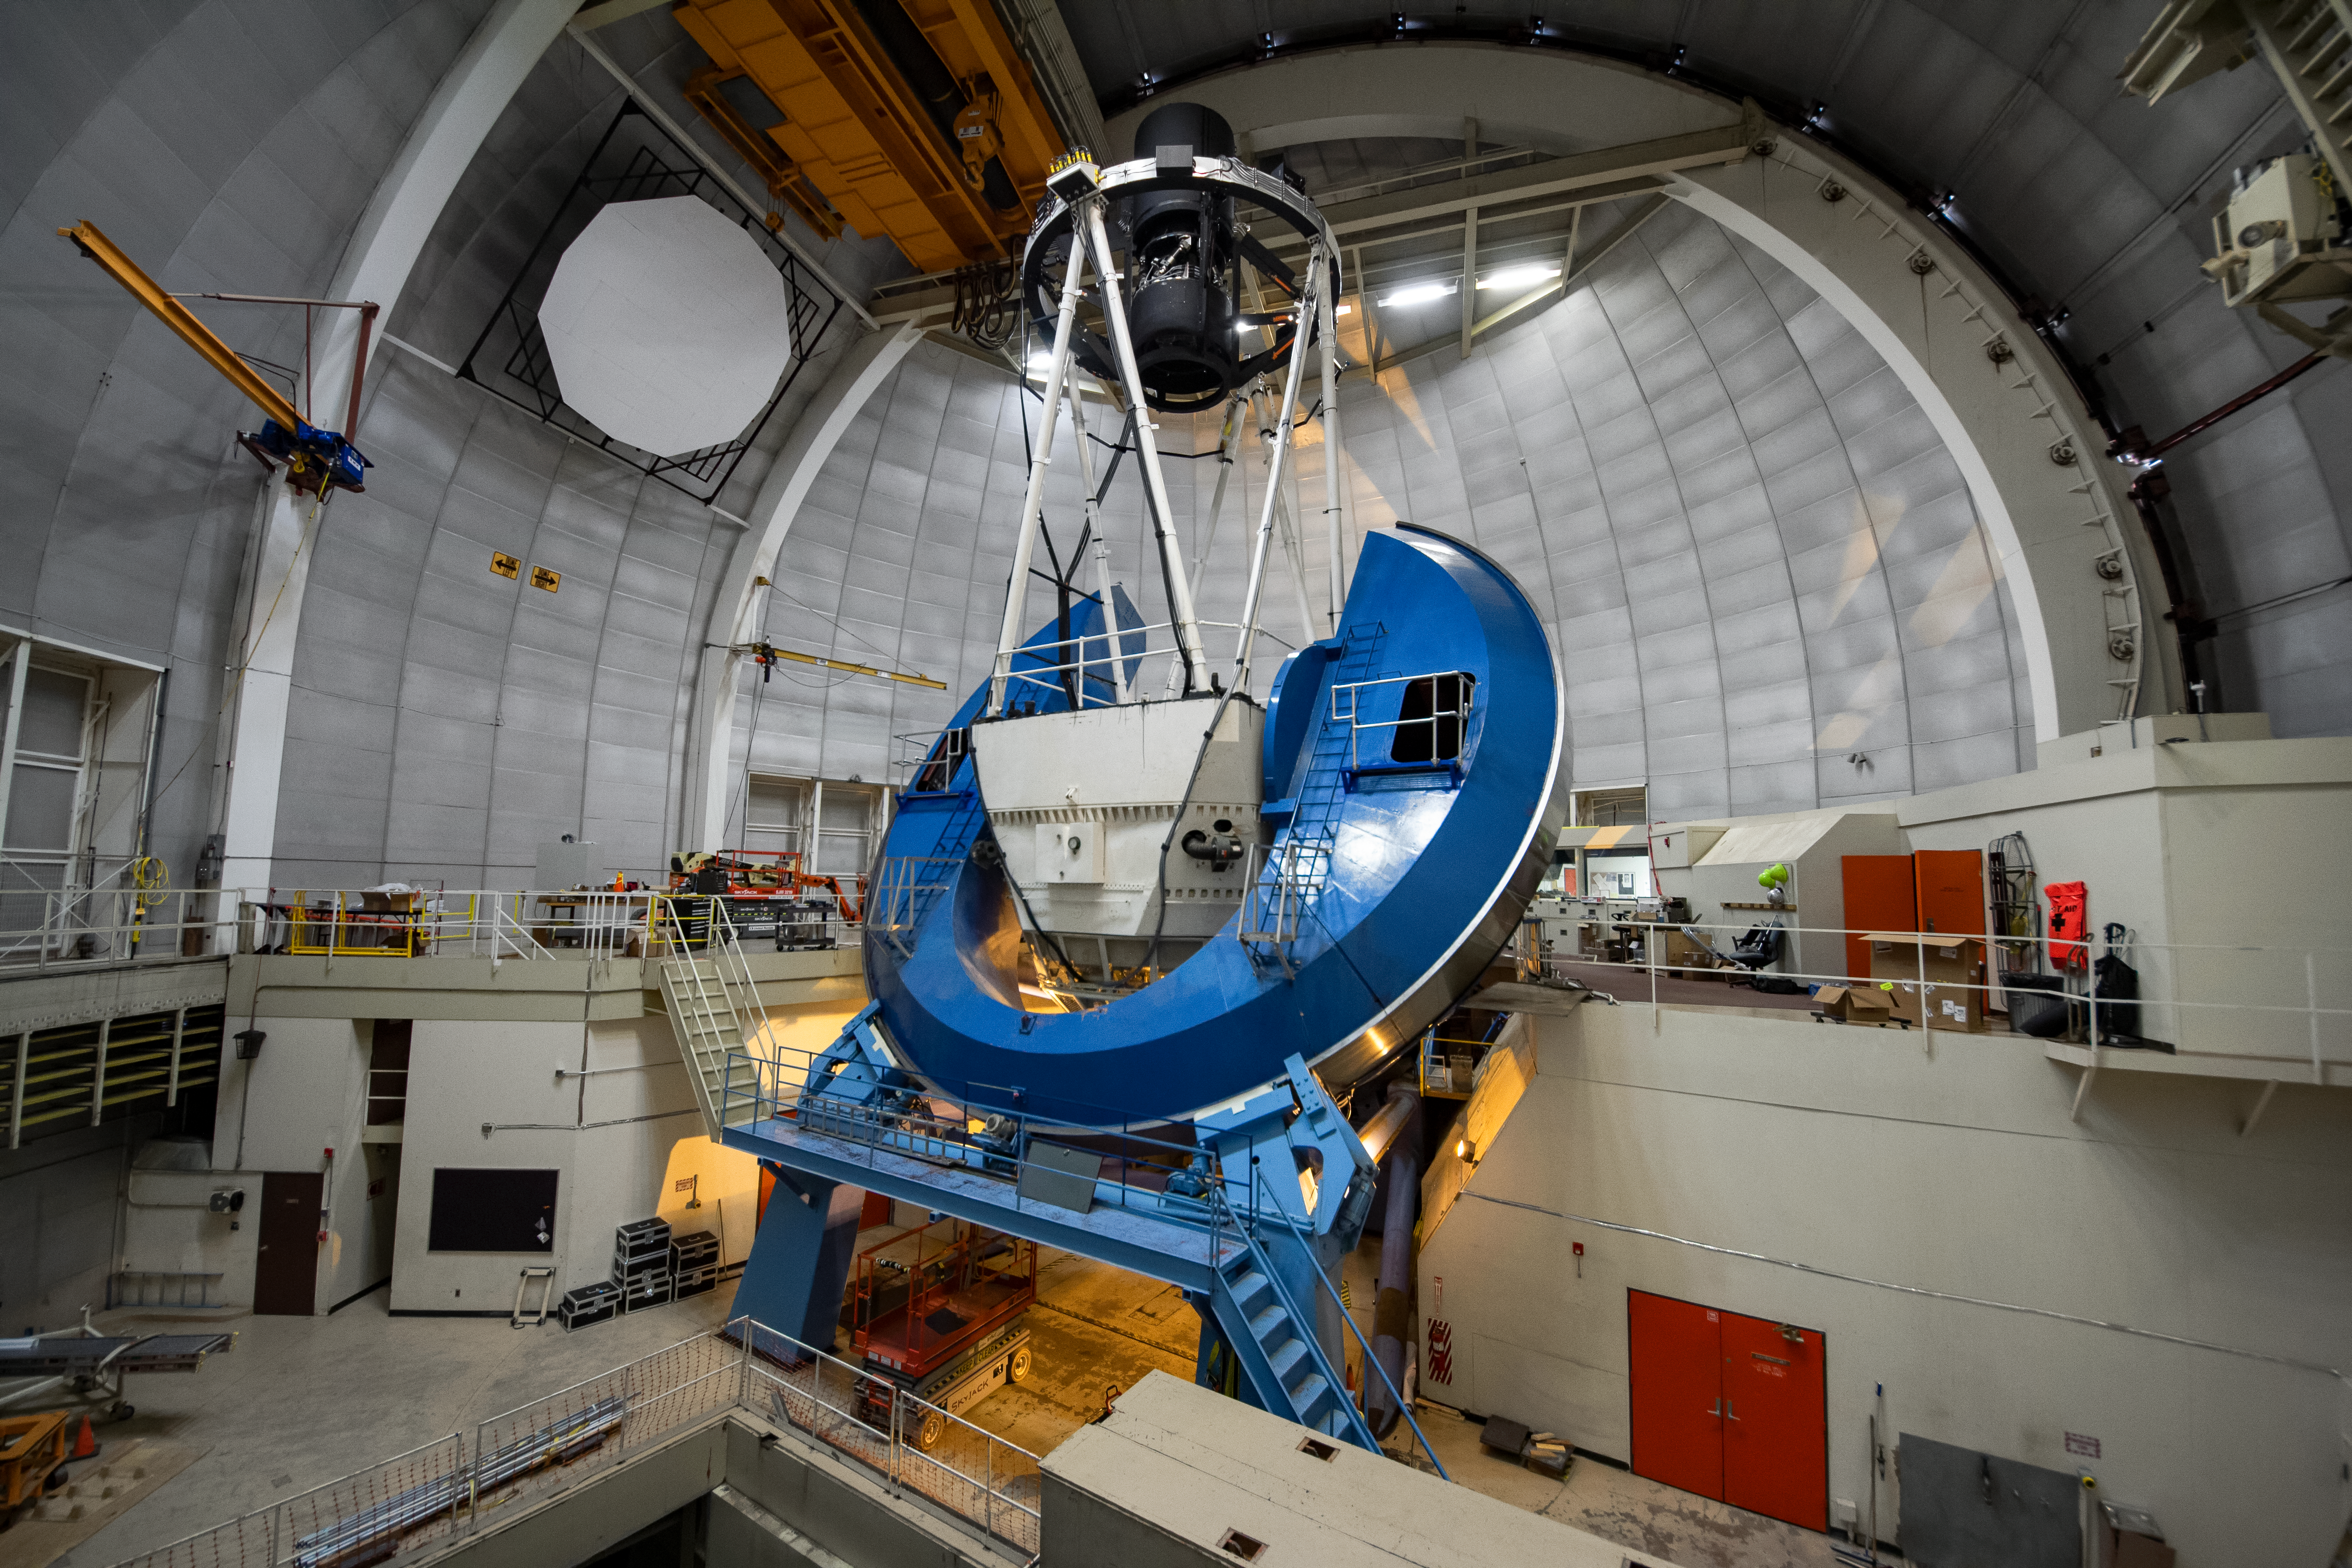

The Dark Energy Spectroscopic Instrument (DESI) installed on the Nicholas U. Mayall 4-meter Telescope

The Dark Energy Spectroscopic Instrument (DESI) is installed on the Nicholas U. Mayall 4-meter Telescope at Kitt Peak National Observatory near Tucson, Arizona.

Credit: KPNO/NOIRLab/NSF/AURA/P. Marenfeld